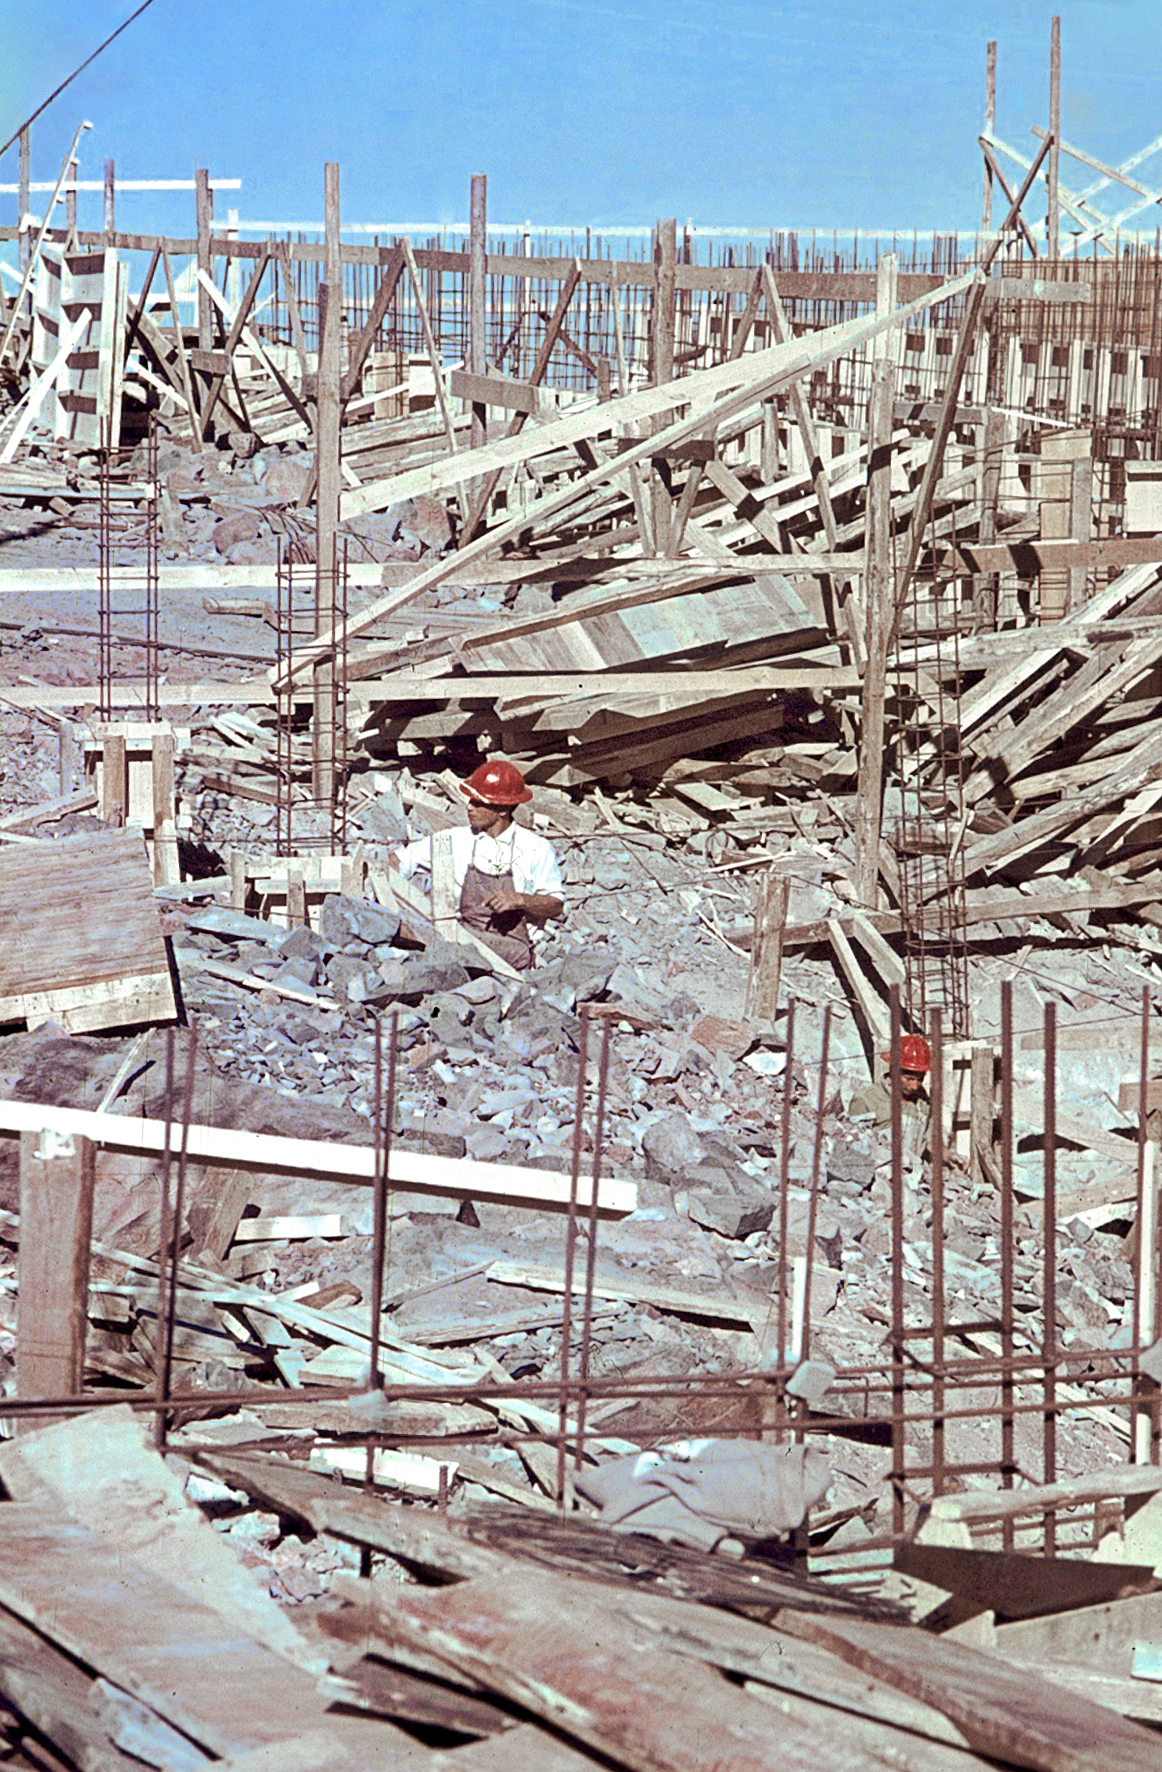

La Silla construction 13

Constructing the Observatory at La Silla in Chile in the late 1960’s. The La Silla Observatory has since become one of the premier ground-based observatories in the world.

Credit: ESO/J.Doornenbal